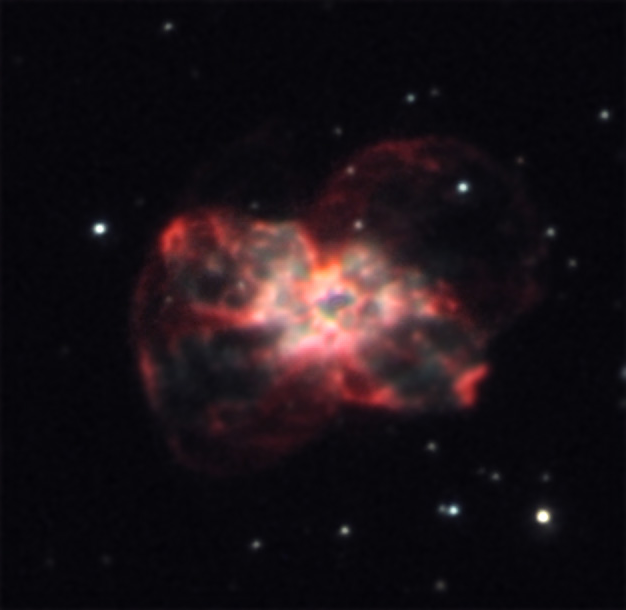

NGC 2440

This nebula is powered by an incredibly hot central star (not shown in this image). The central star, a white dwarf, is enshrouded by the cocoon of gas that it shed a few tens of thousands of years ago. It is estimated that the temperature of this star may hold the current record (in our galaxy) at over 300,000 degrees Fahrenheit. Hubble Space Telescope images have captured both the central star and the complex gas cloud that surrounds it.

This image was taken as part of Advanced Observing Program (AOP) program at Kitt Peak Visitor Center during 2014.

Credit: KPNO/NOIRLab/NSF/AURA/Jeff Cremer/Adam Block